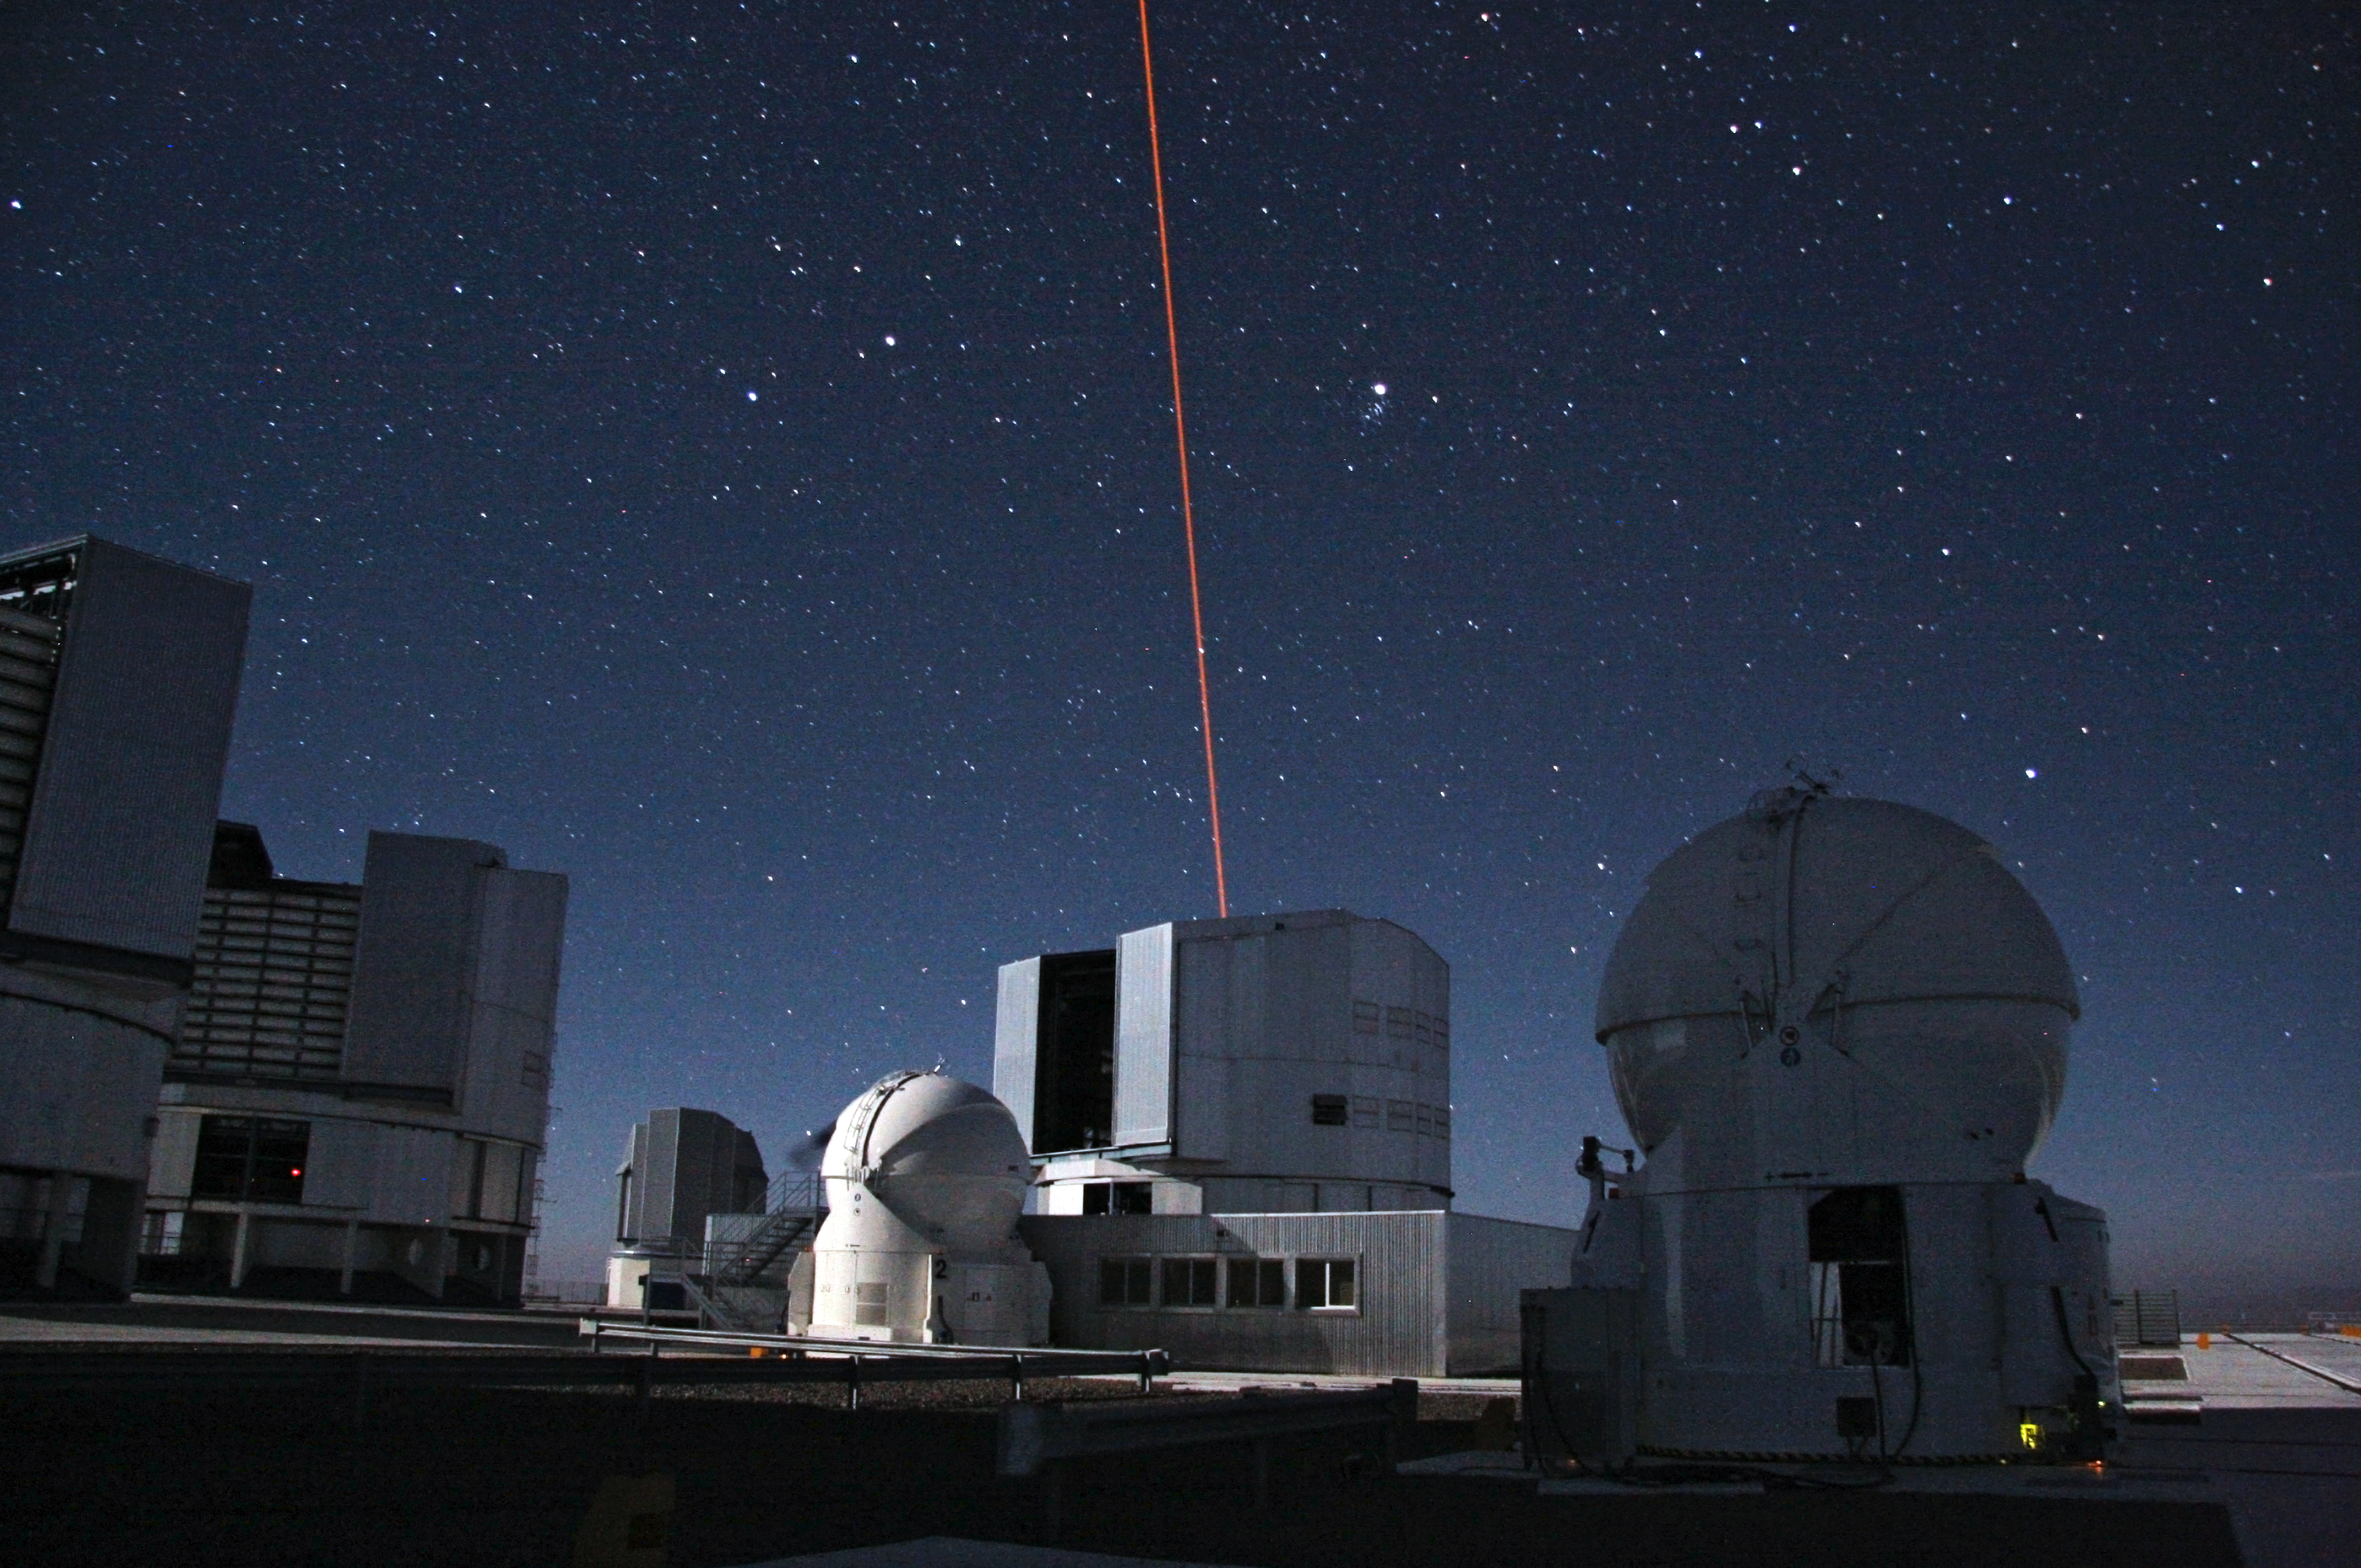

An artificial star above Paranal

The Paranal Platform, with two 1.8m Auxiliary Telescopes in the foreground is now the stage for a nice laser show. Image by Sylvain Oberti (ESO).

Credit: ESO/Sylvain Oberti